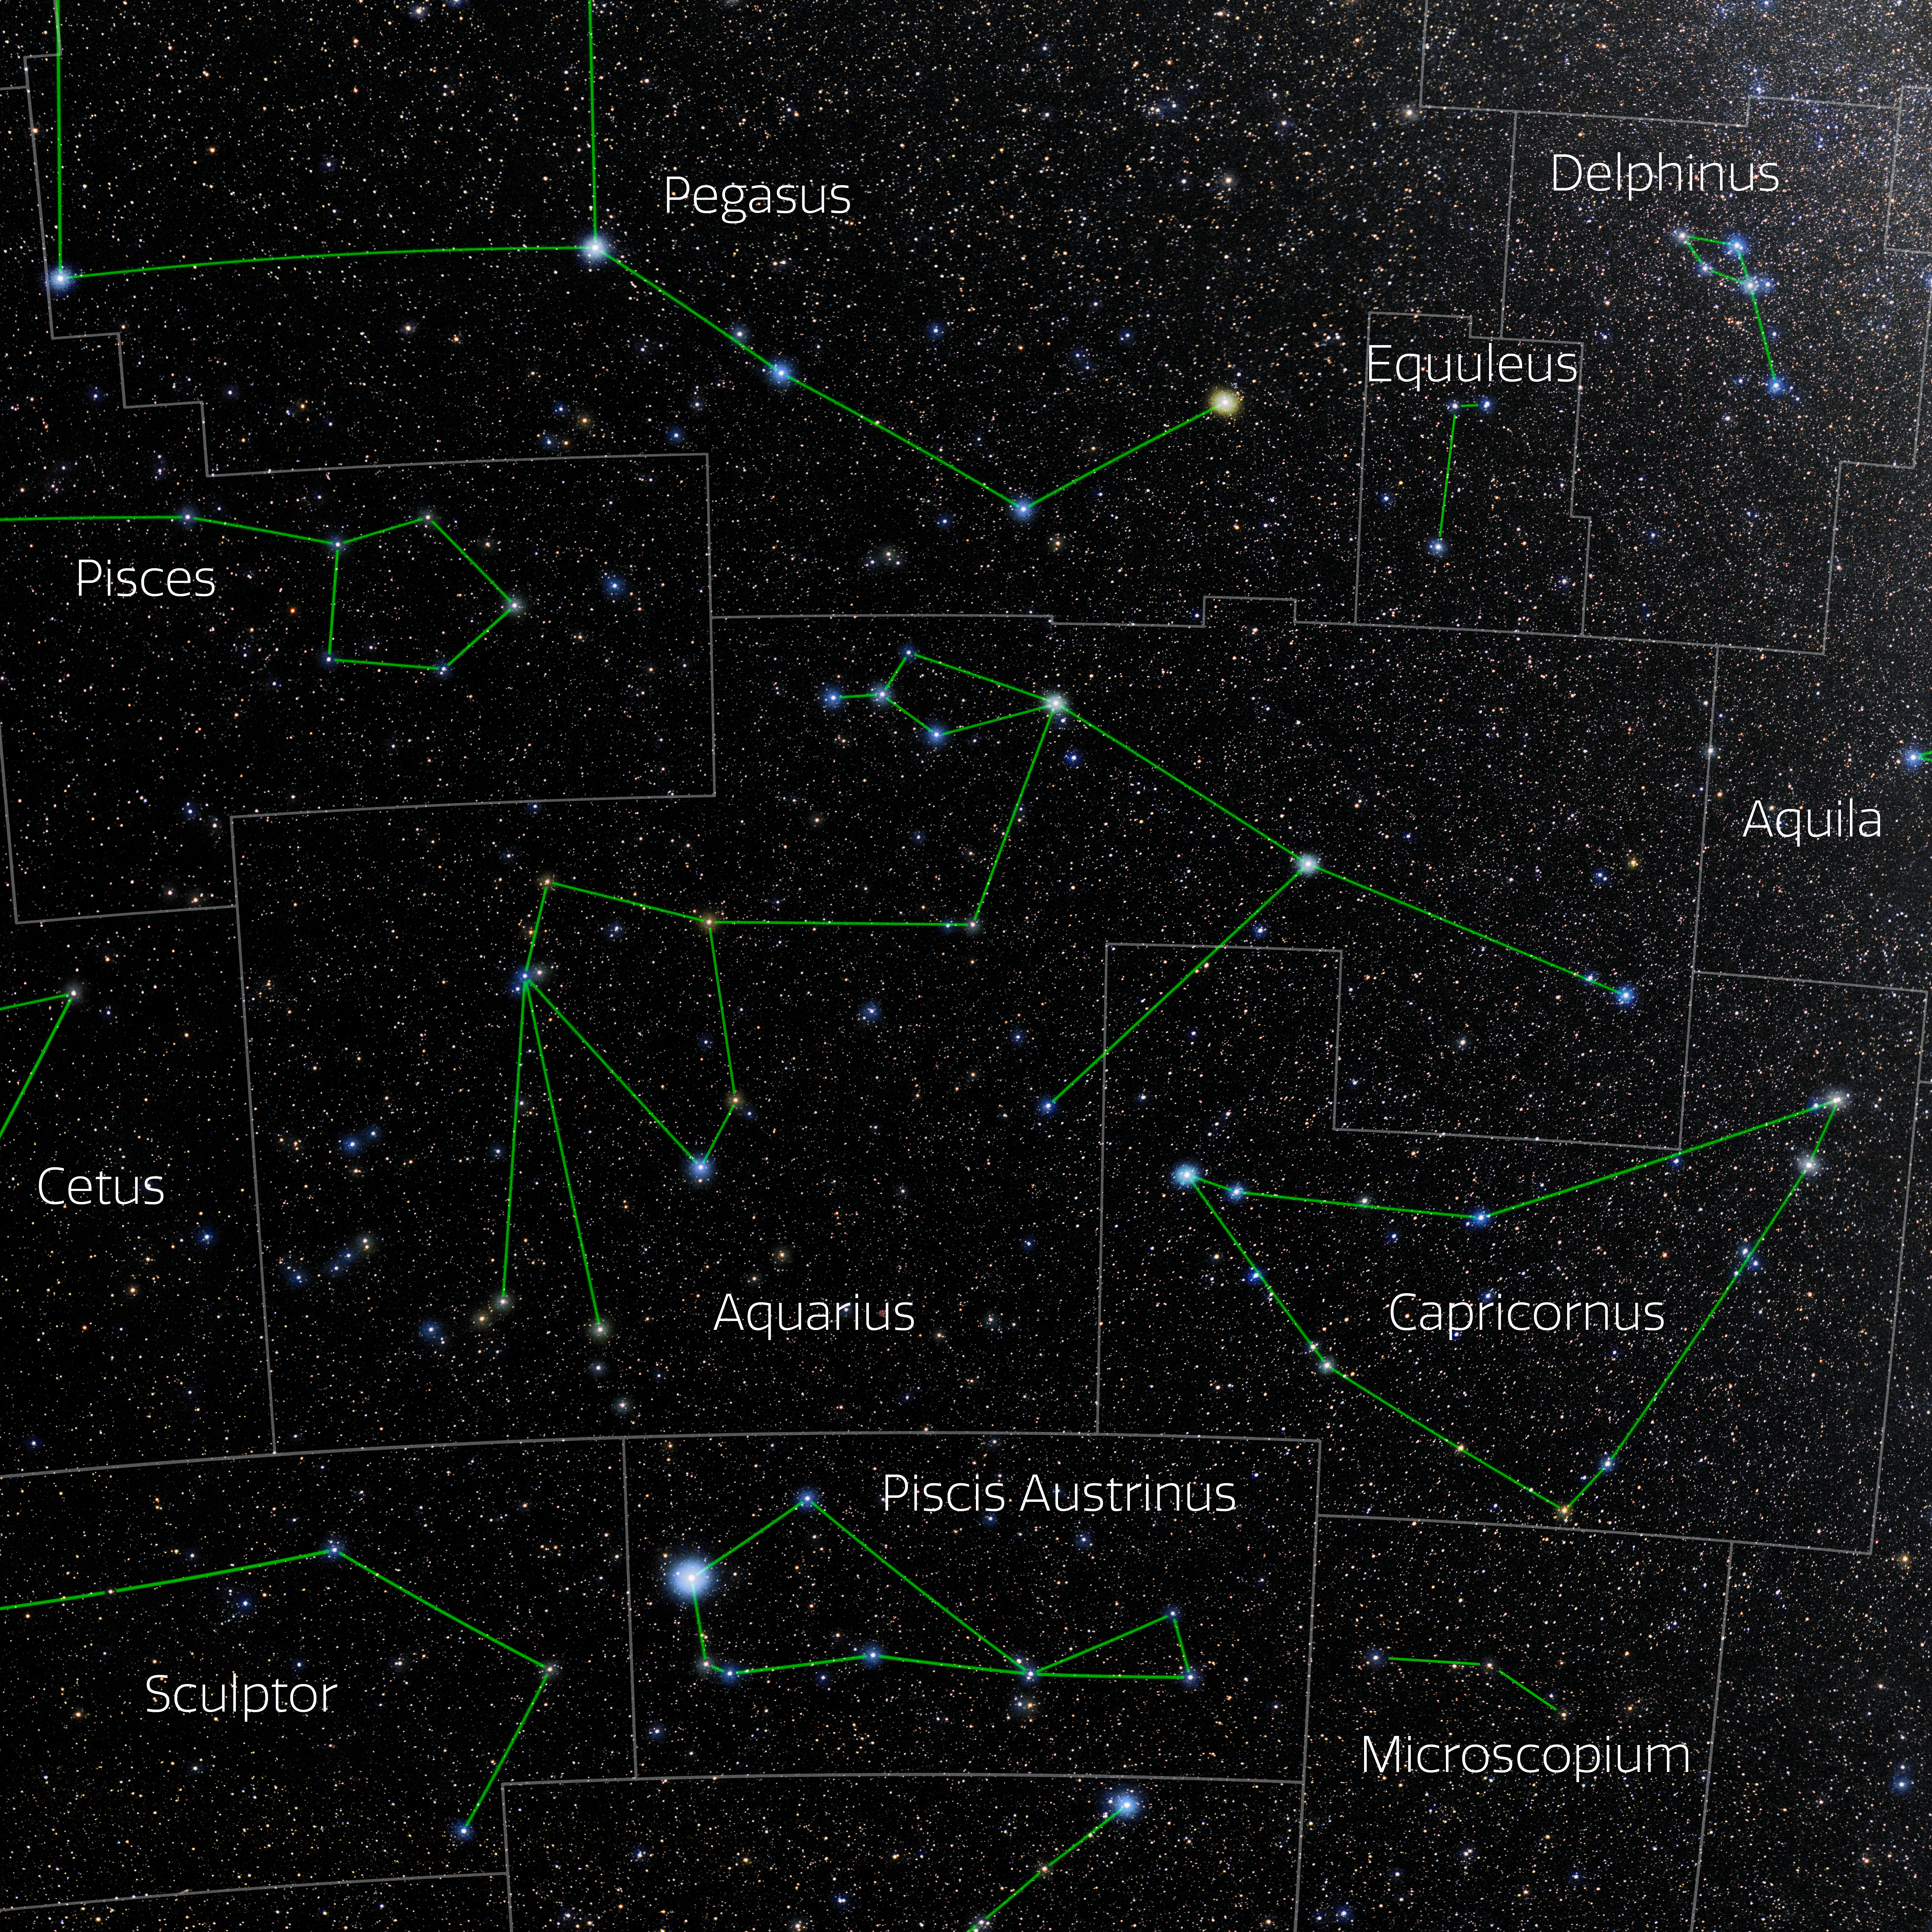

Aquarius (Annotated)

Photo of the constellation Aquarius with annotations from IAU and Sky & Telescope. Here is the non-annotated version.

Credit: E. Slawik/NOIRLab/NSF/AURA/M. Zamani